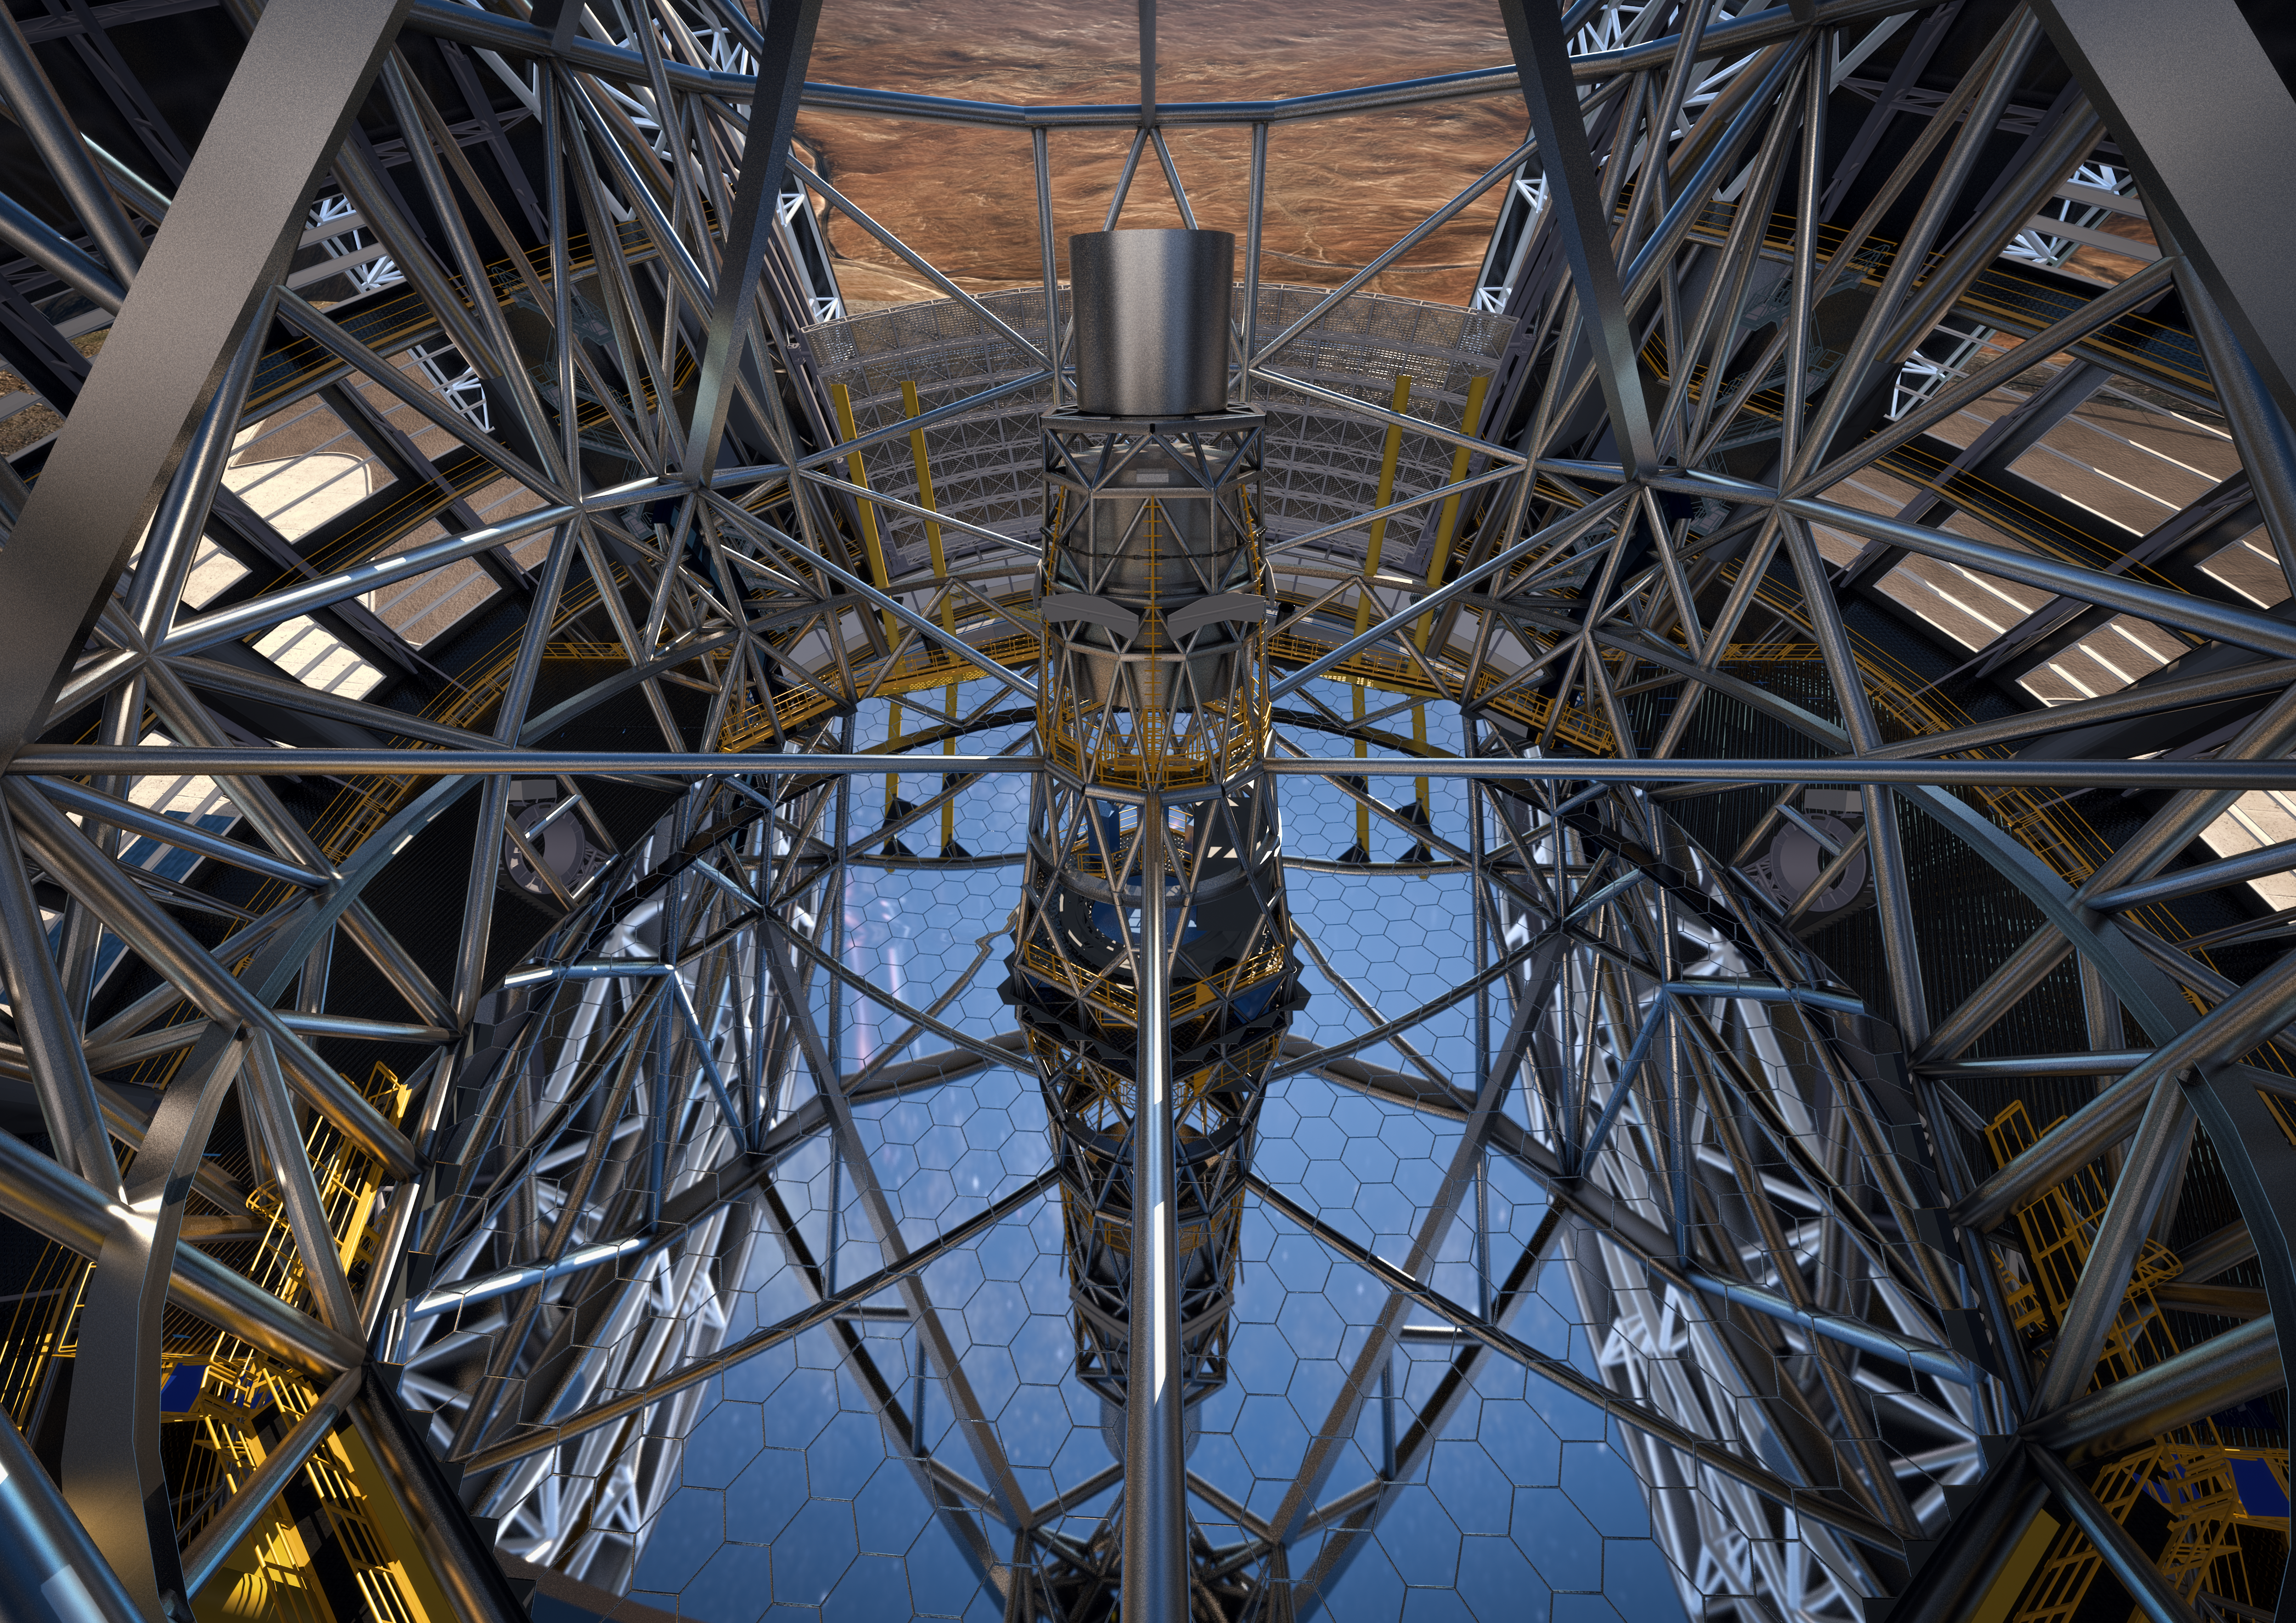

ESO signs largest ever ground-based astronomy contract for E-ELT dome and telescope structure

At a ceremony in Garching bei München, Germany on 25 May 2016, ESO signed the contract with the ACe Consortium, consisting of Astaldi, Cimolai and the nominated sub-contractor EIE Group for the dome and telescope structure of the European Extremely Large Telescope (E-ELT). This is the largest contract ever awarded by ESO and the largest ever contract in ground-based astronomy. At this occasion the construction design of the E-ELT was unveiled.

This artist’s rendering of the E-ELT is based on the detailed construction design for the telescope.

Credit: ESO/L. Calçada/ACe Consortium